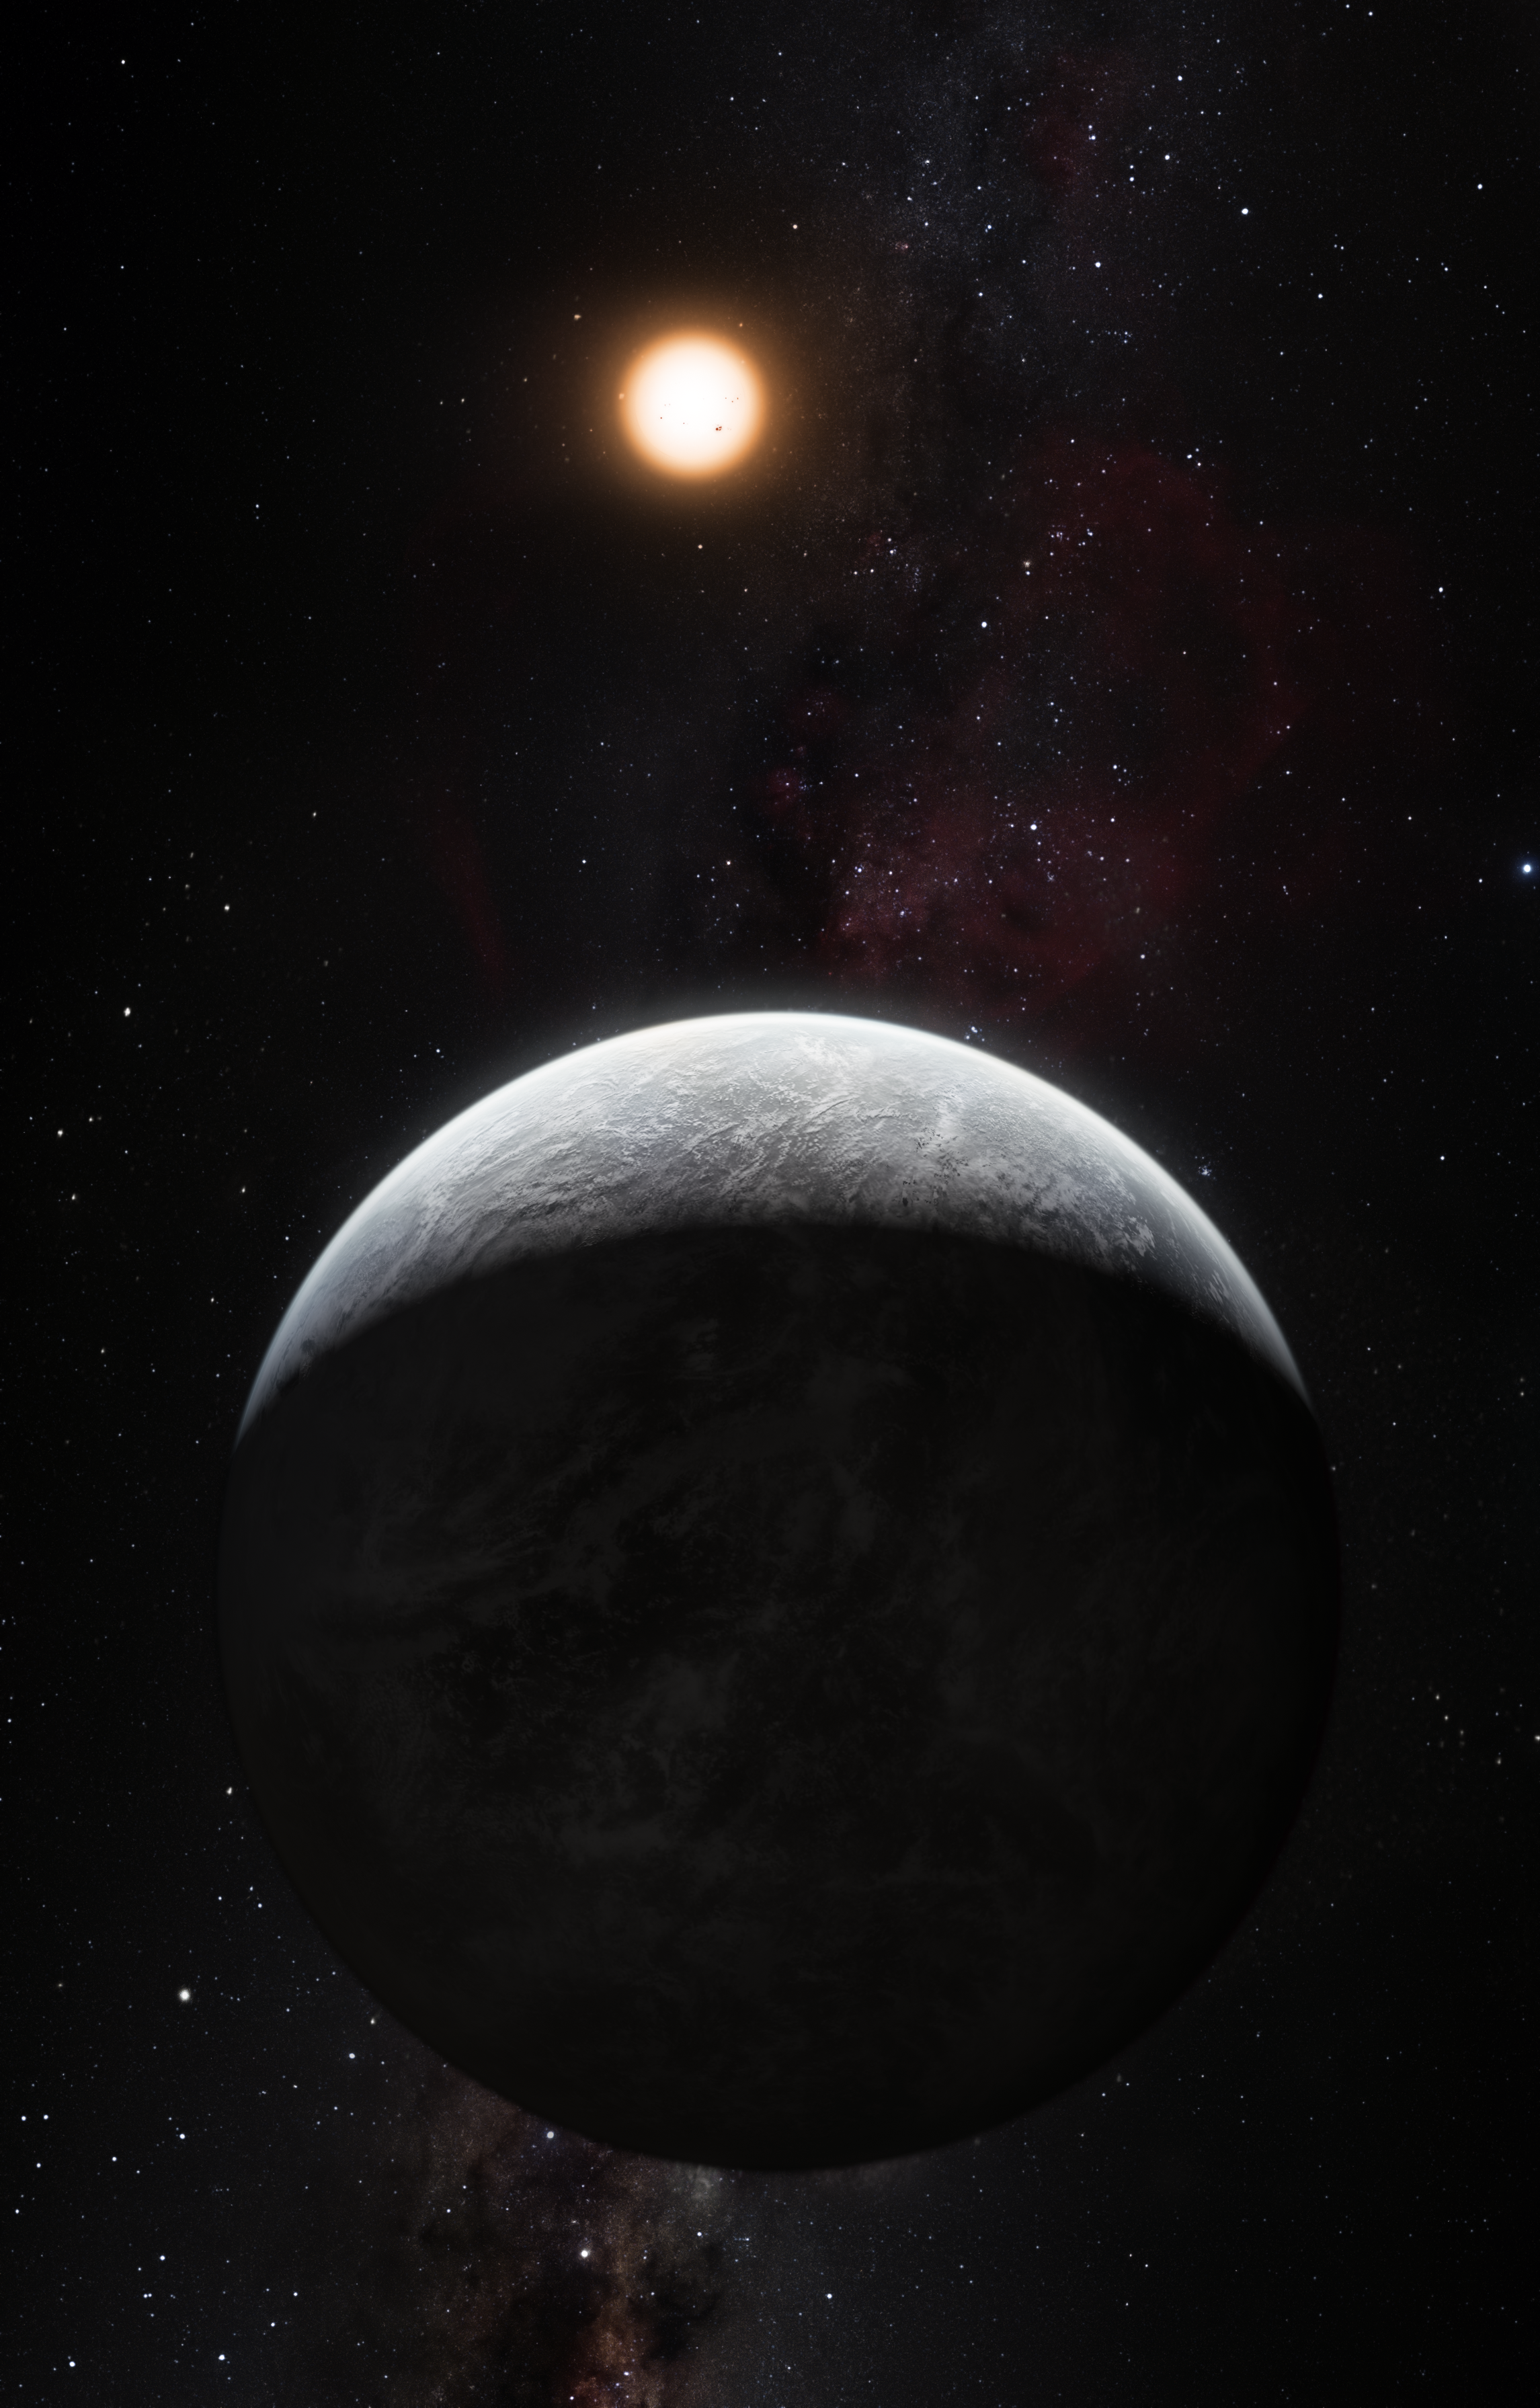

Artists’s impression of one of more than 50 new exoplanets found by HARPS: the rocky super-Earth HD 85512 b

This artist’s impression shows the planet orbiting the Sun-like star HD 85512 in the southern constellation of Vela (The Sail). This planet is one of sixteen super-Earths discovered by the HARPS instrument on the 3.6-metre telescope at ESO’s La Silla Observatory. This planet is about 3.6 times as massive as the Earth lis at the edge of the habitable zone around the star, where liquid water, and perhaps even life, could potentially exist.

Credit: ESO/M. Kornmesser